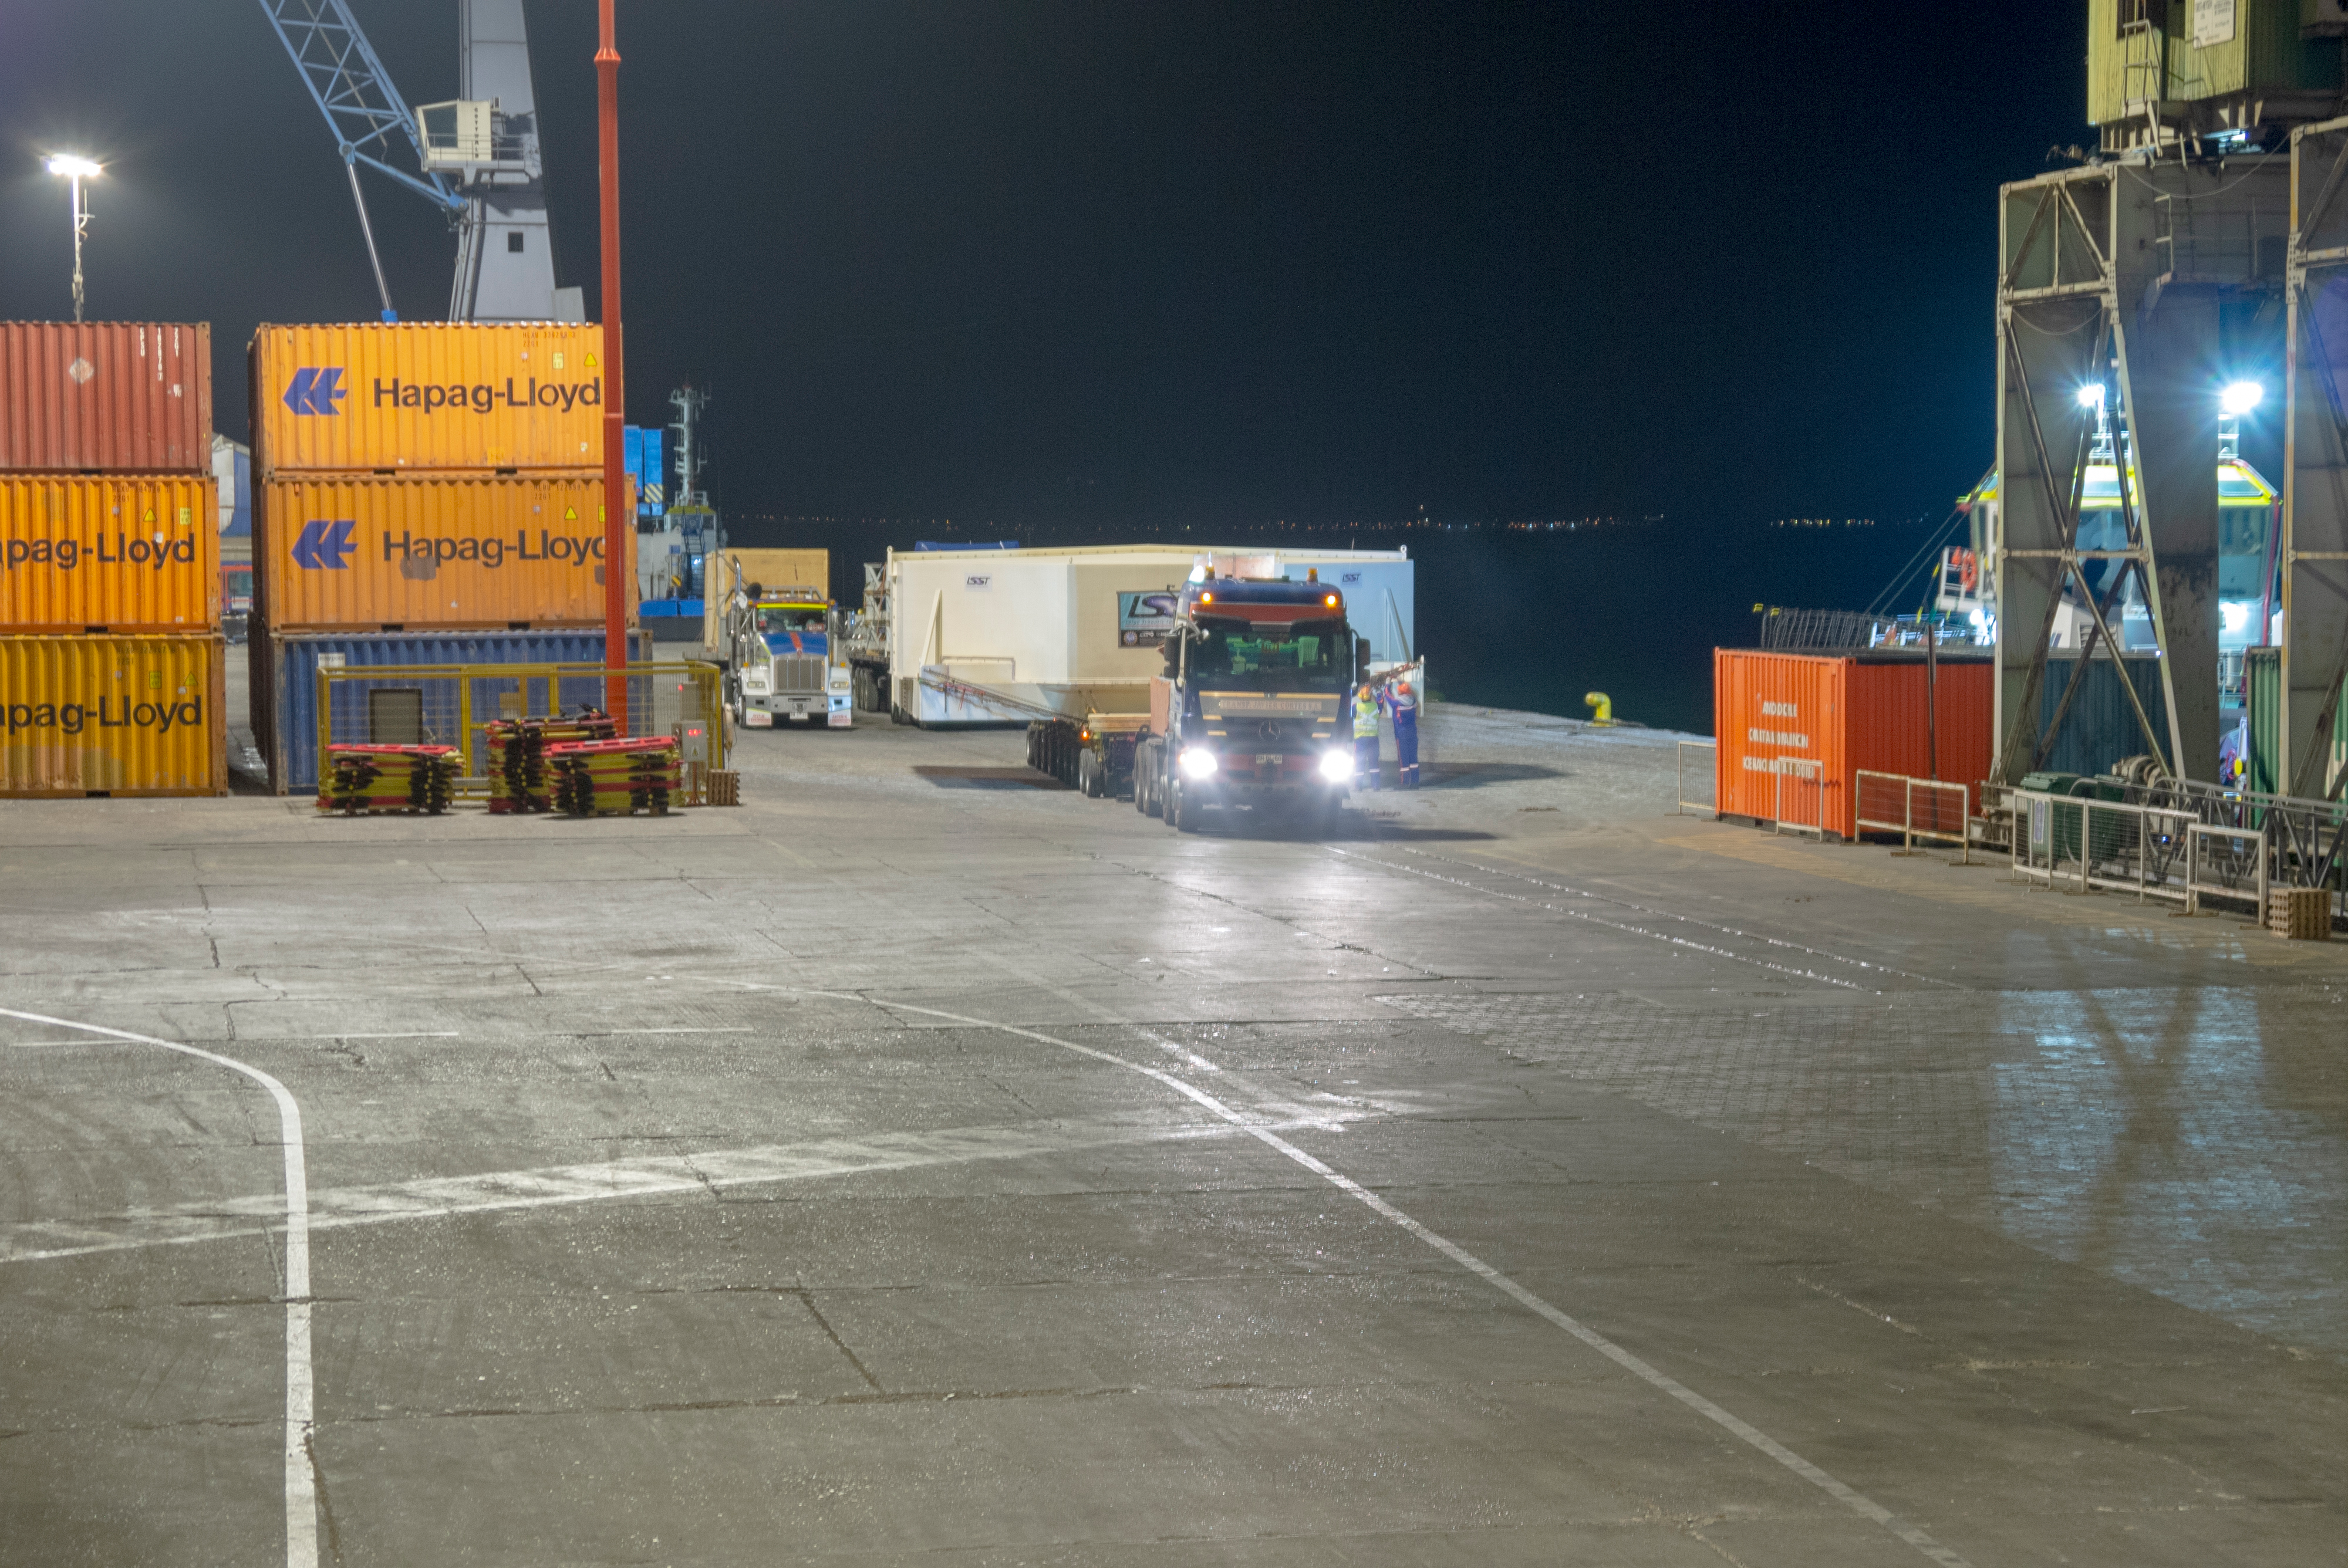

M1M3 Arrives in Chile

The LSST Primary/Tertiary Mirror (M1M3) arrived in the port of Coquimbo on May 7, and was transported to the LSST summit facility building over the next several days. It arrived on the summit on May 11, 2019.

Credit: Rubin Observatory/NSF/AURA